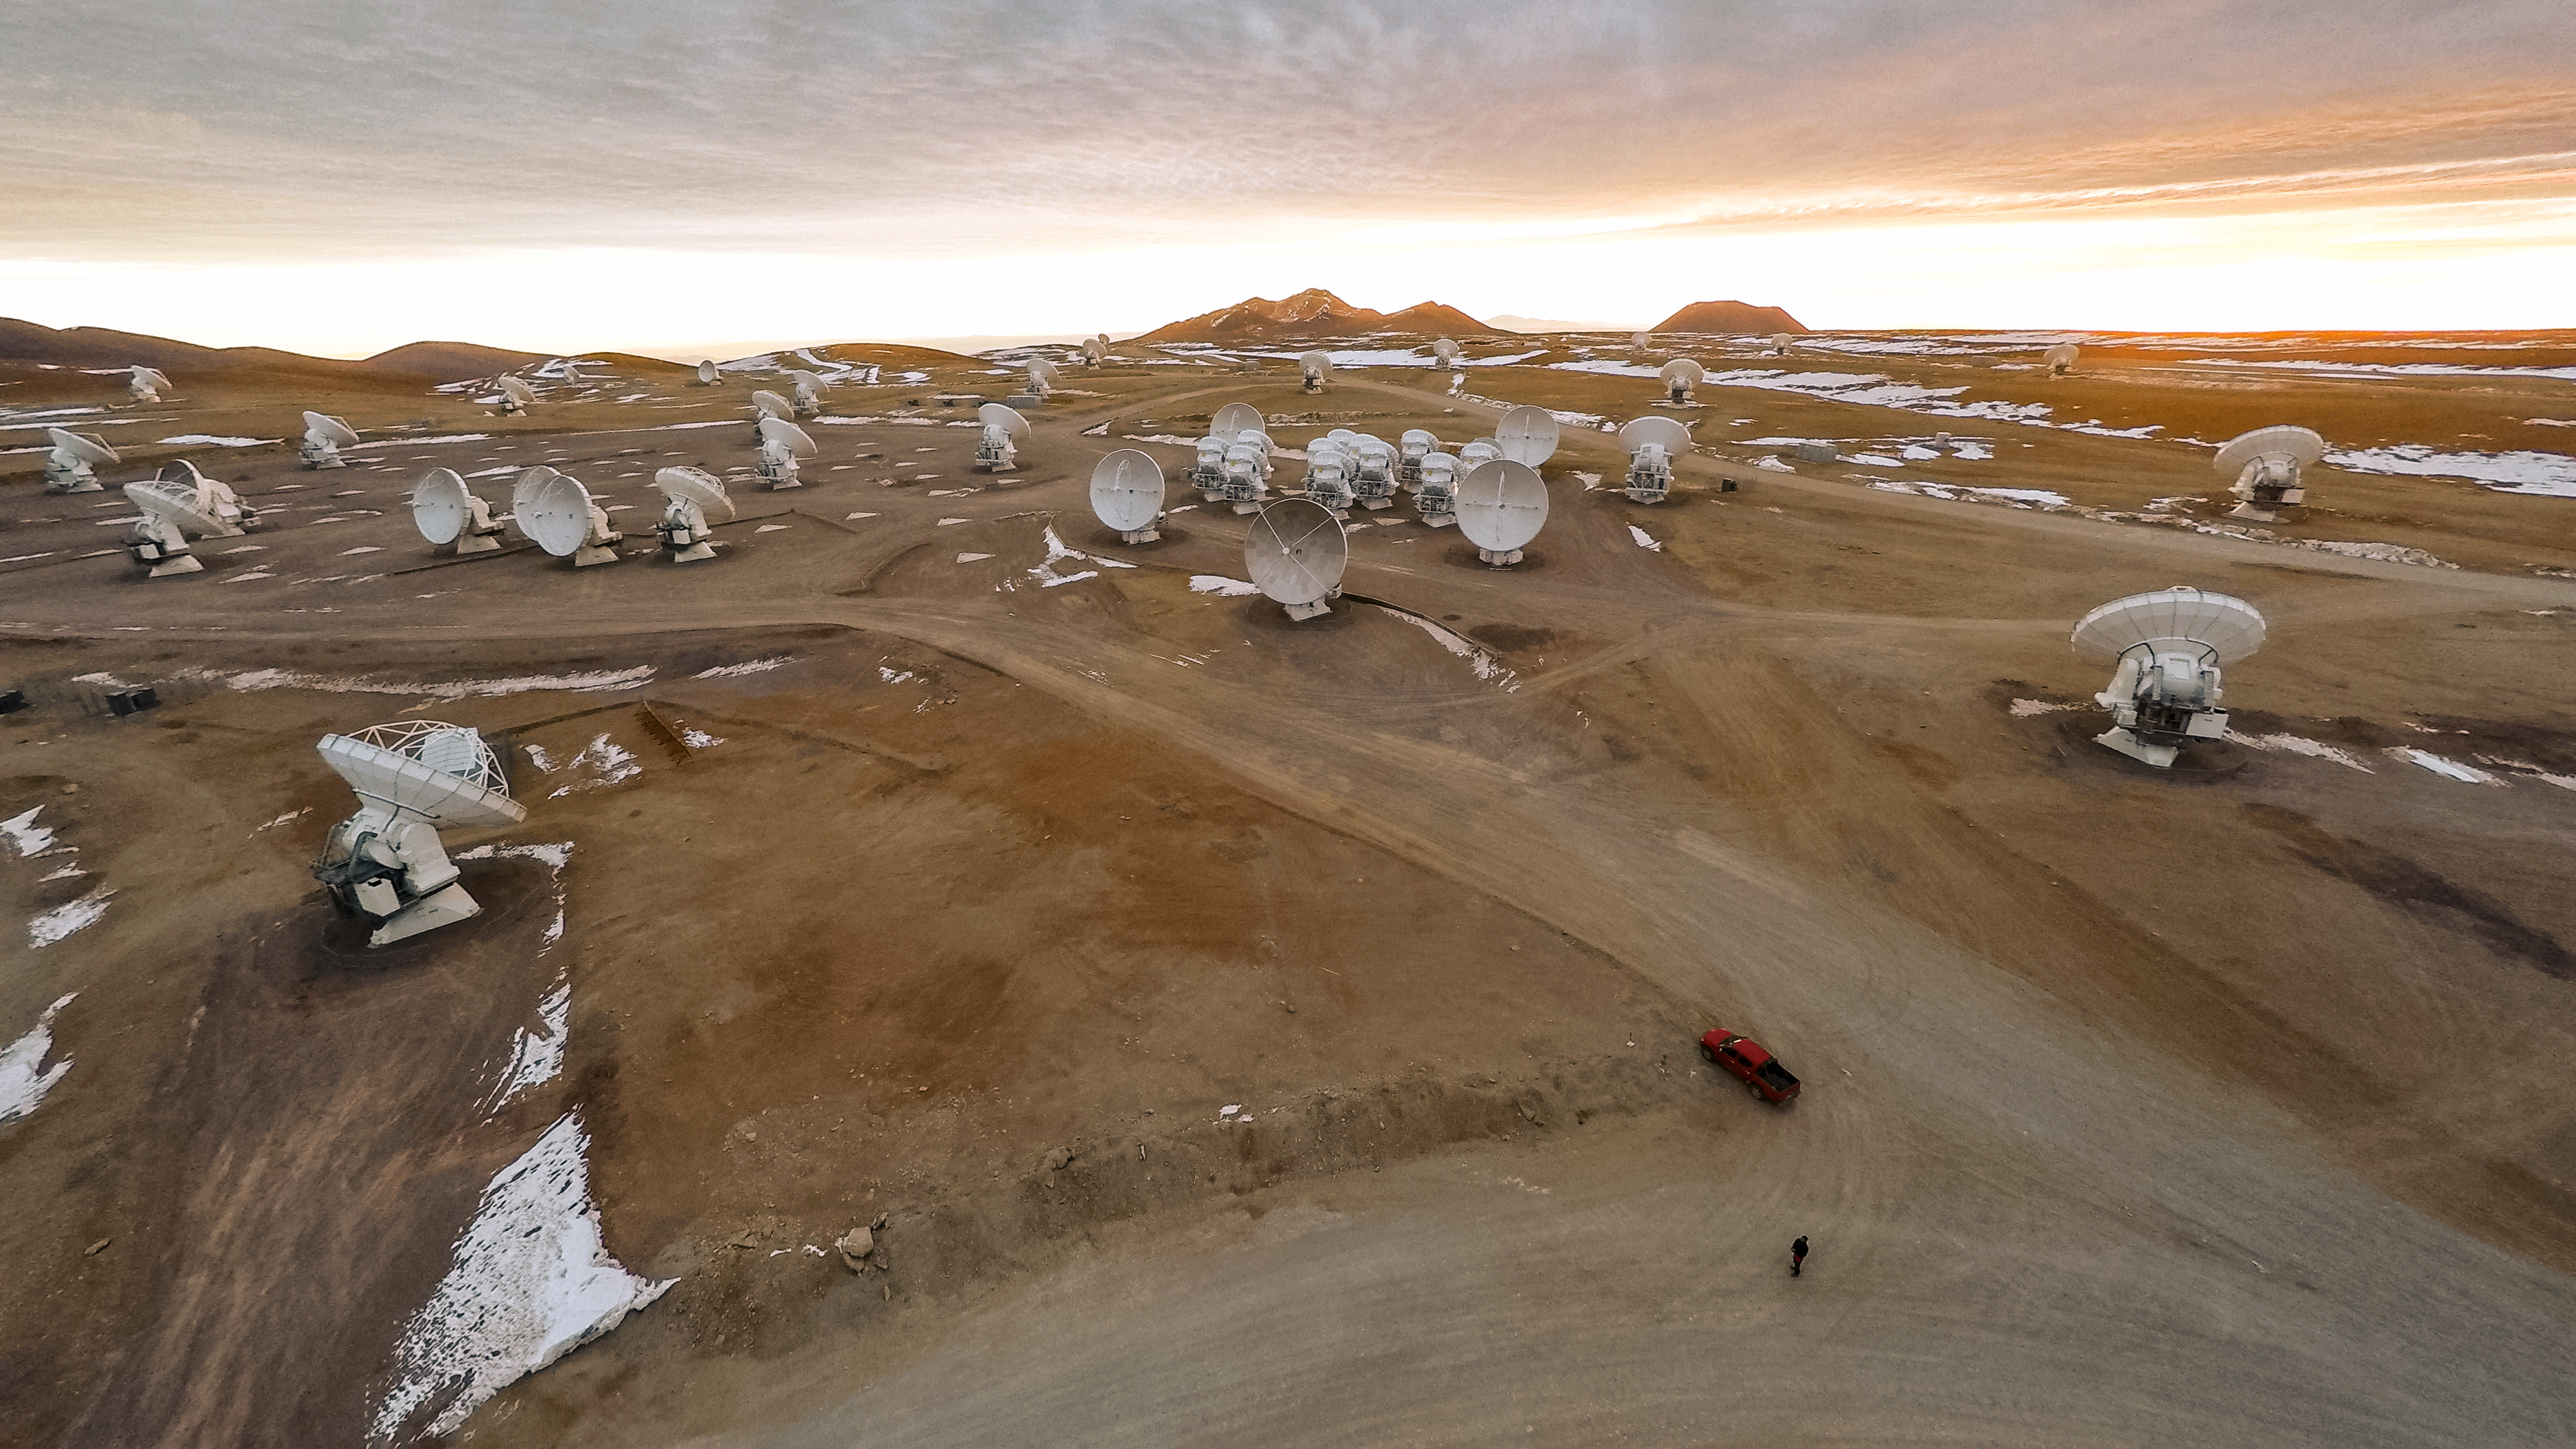

Cutting-edge science, dusty wasteland

ALMA — a state-of-the-art telescope to study light from some of the coldest objects in the Universe — operates high on the Chajnantor plateau in the Chilean Andes. ALMA comprises 66 high-precision antennae, each weighing in at over 100 tons. This cutting-edge project is located in an extreme and isolated environment, ideal for observing, but tough for the observers.

Credit: M. Struik (CERN/ESO)